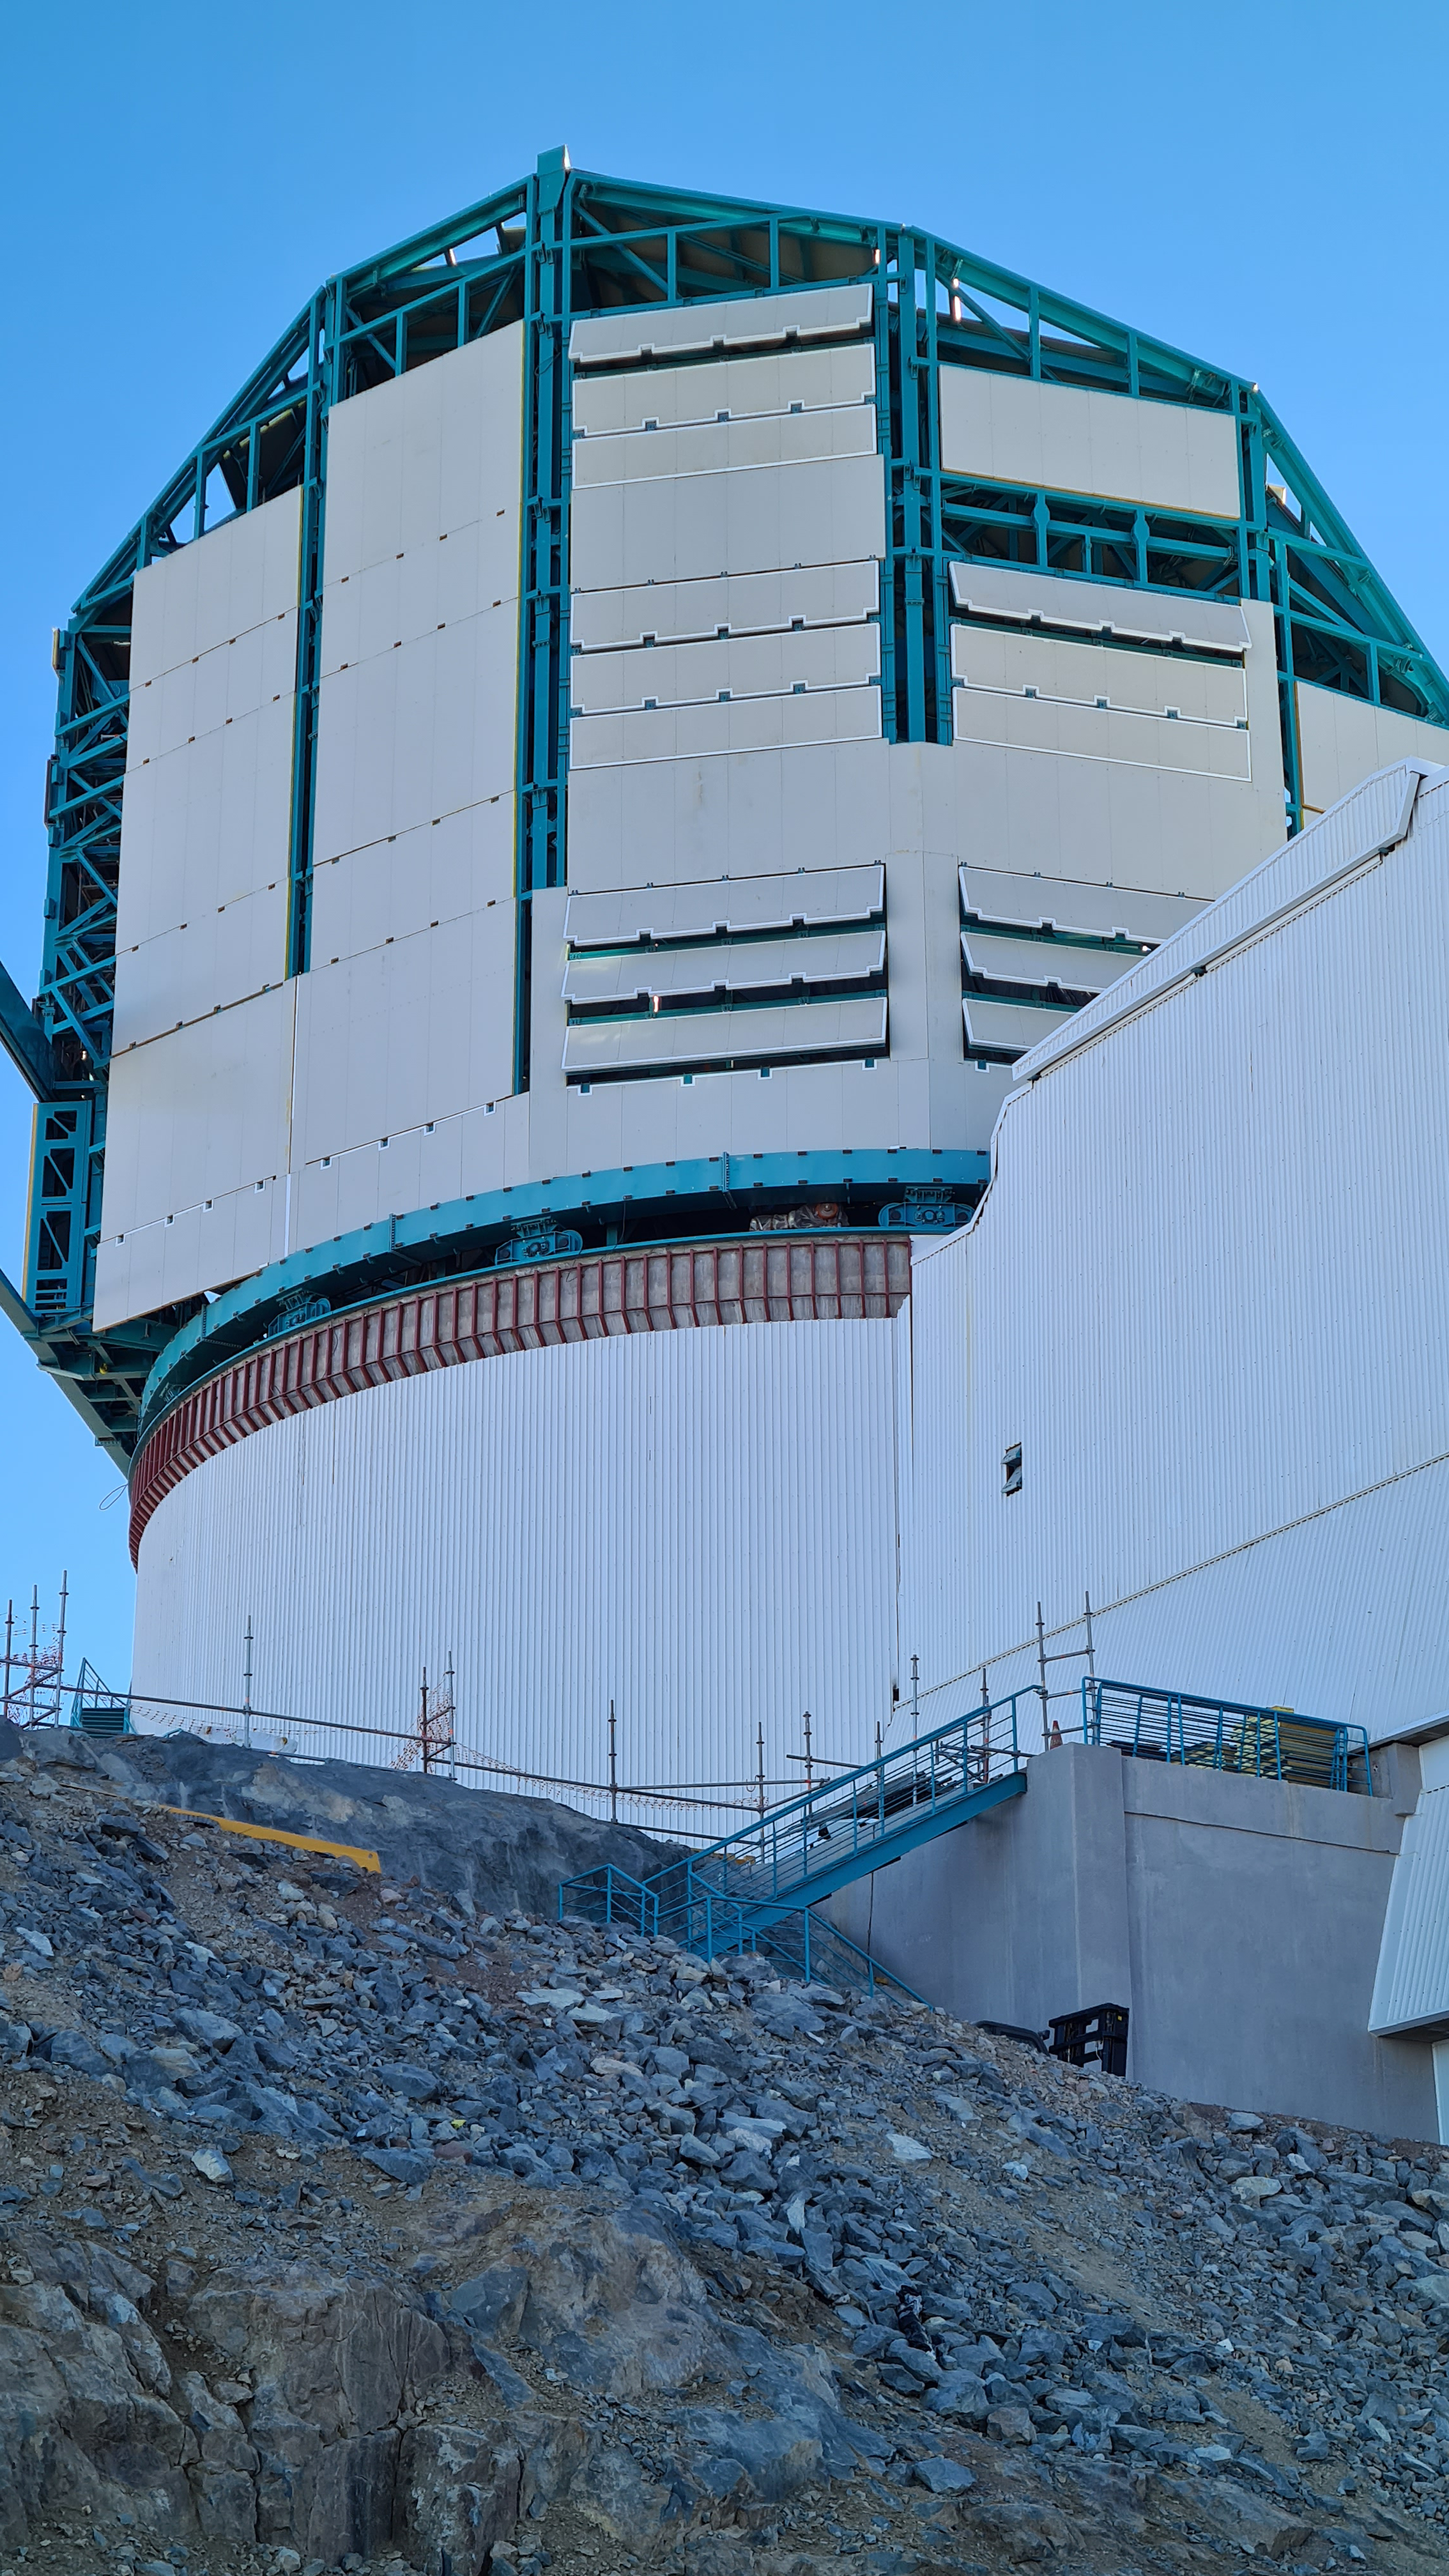

Summit Inspection May 26, 2020

A regular inspection of the Cerro Pachón construction site took place on May 26th. This visit included more work on the Dome and a detailed inspection of Telescope Mount Assembly (TMA) stored materials, as requested by TMA vendor Asturfeito.

Credit: Rubin Observatory/NSF/AURA